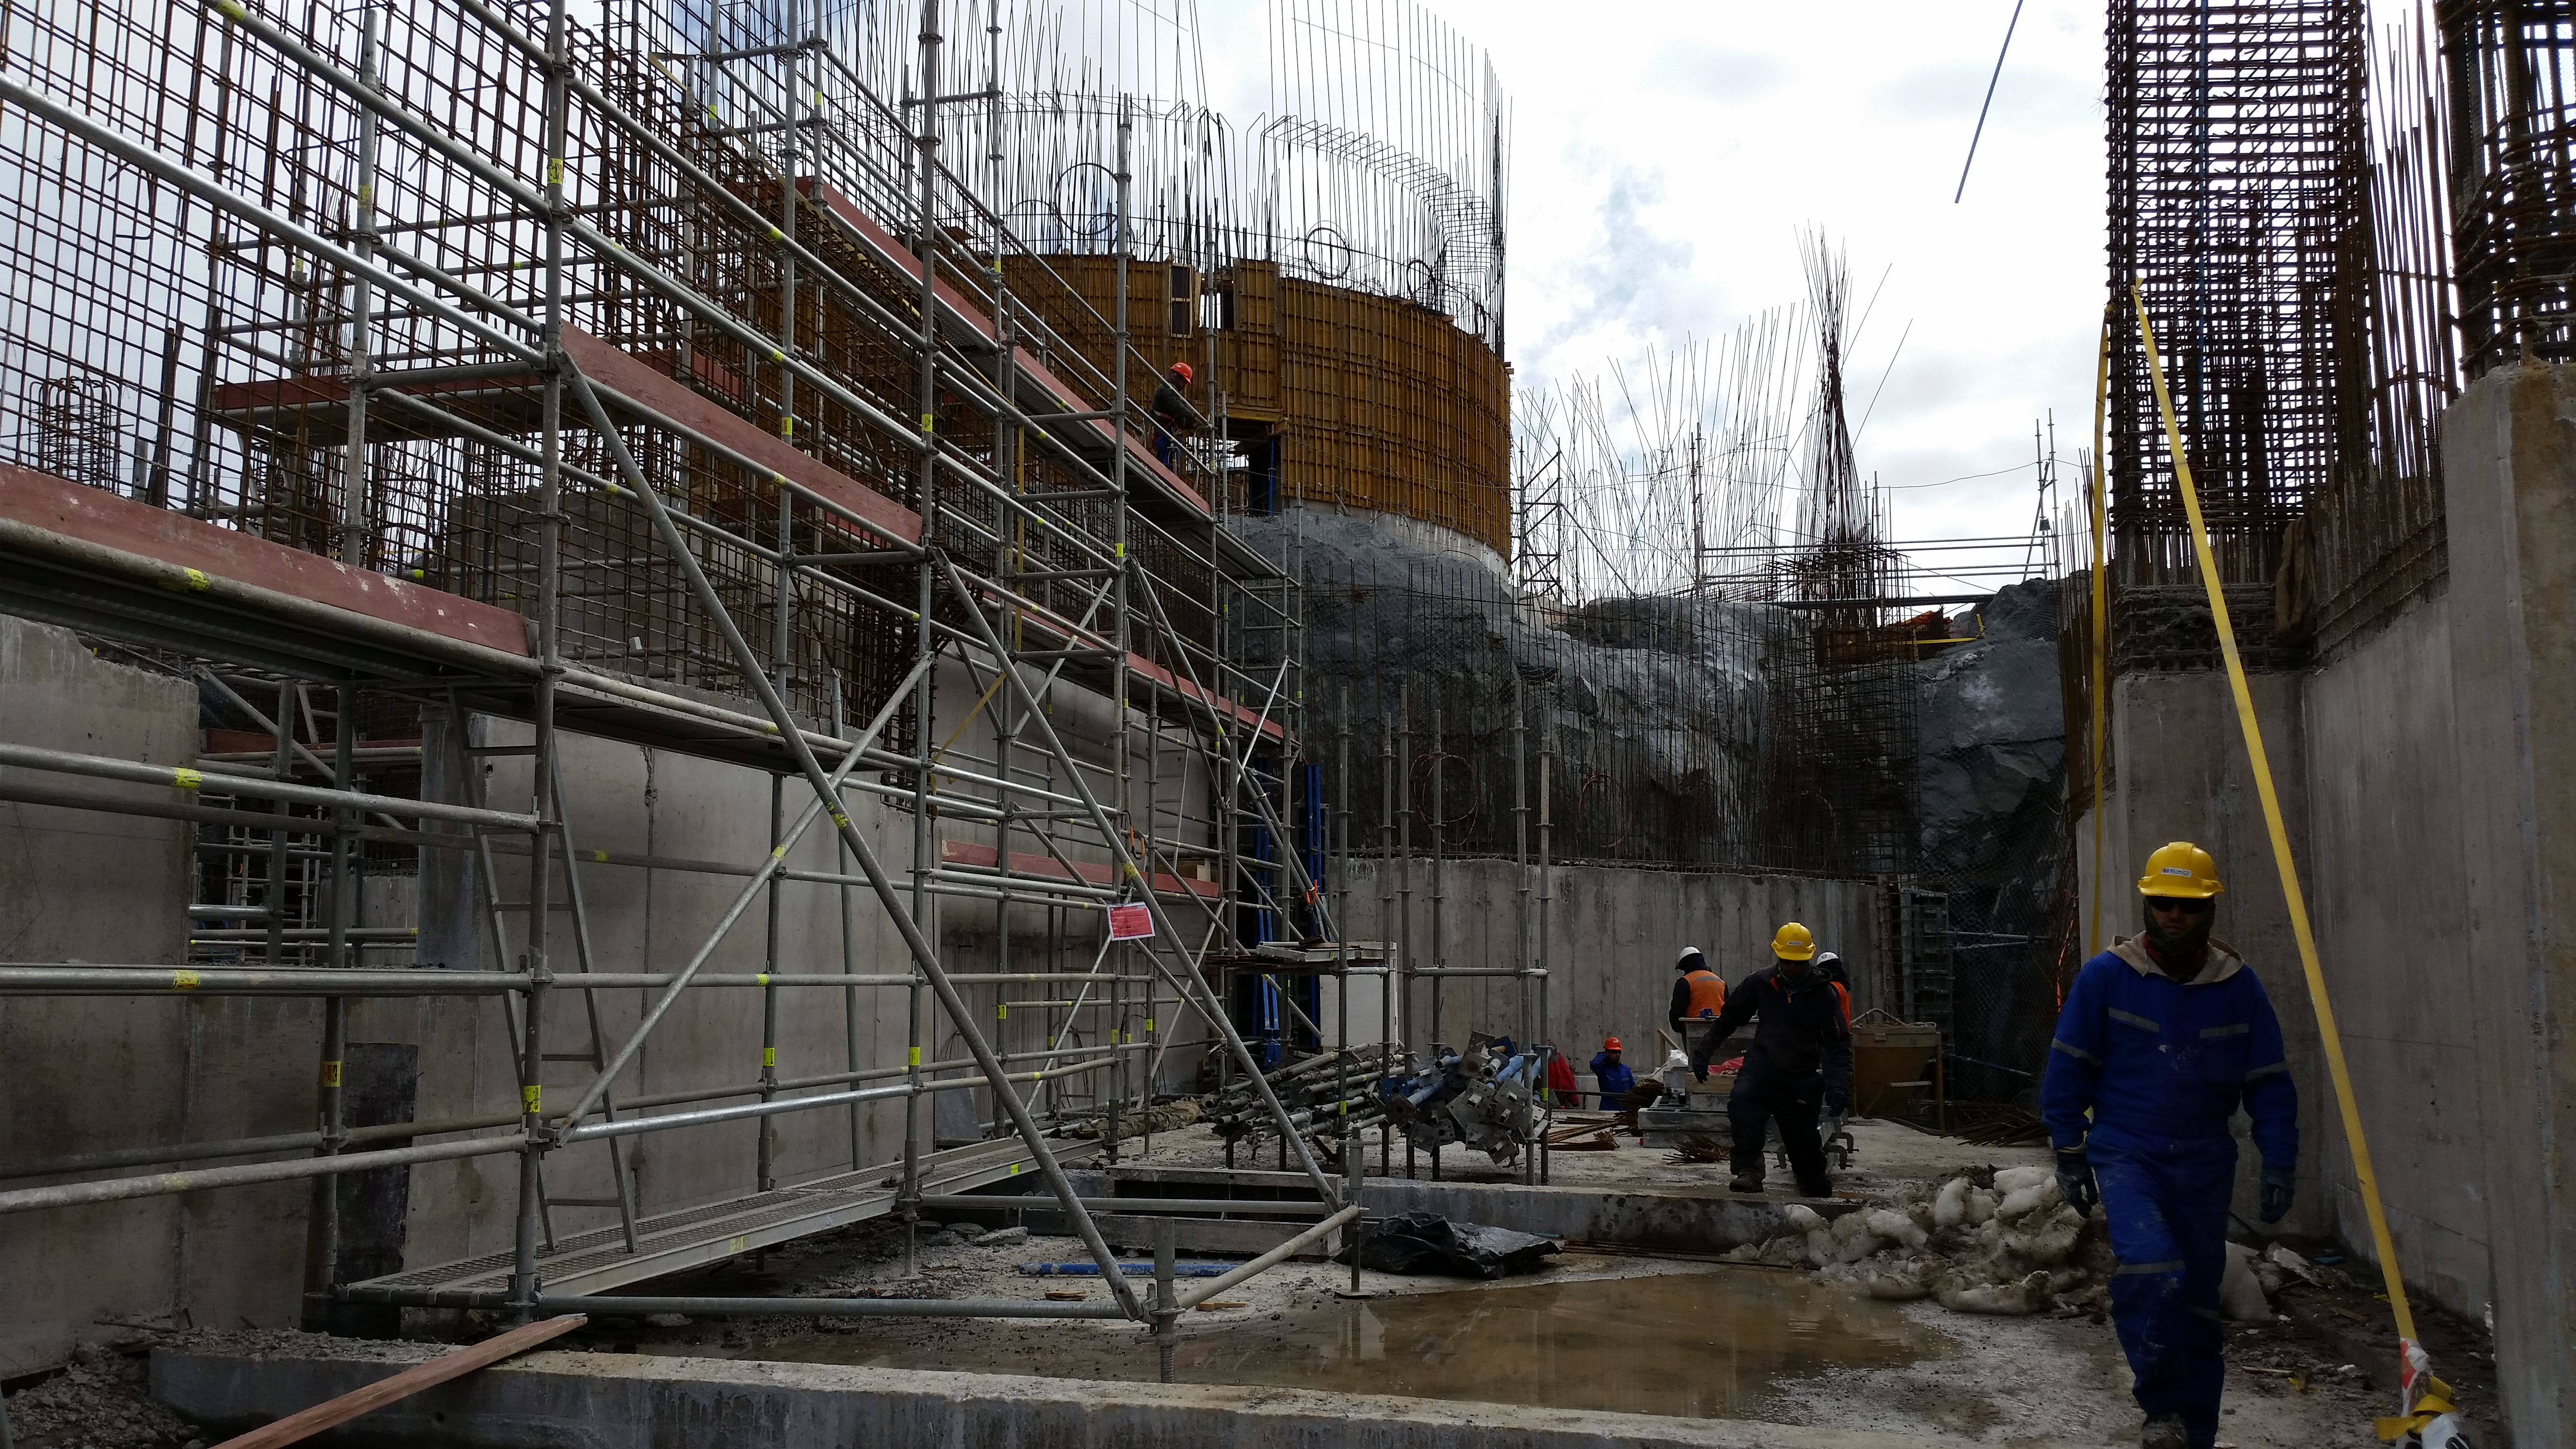

Future clean room

The future clean room.

Credit: Rubin Observatory/NSF/AURA